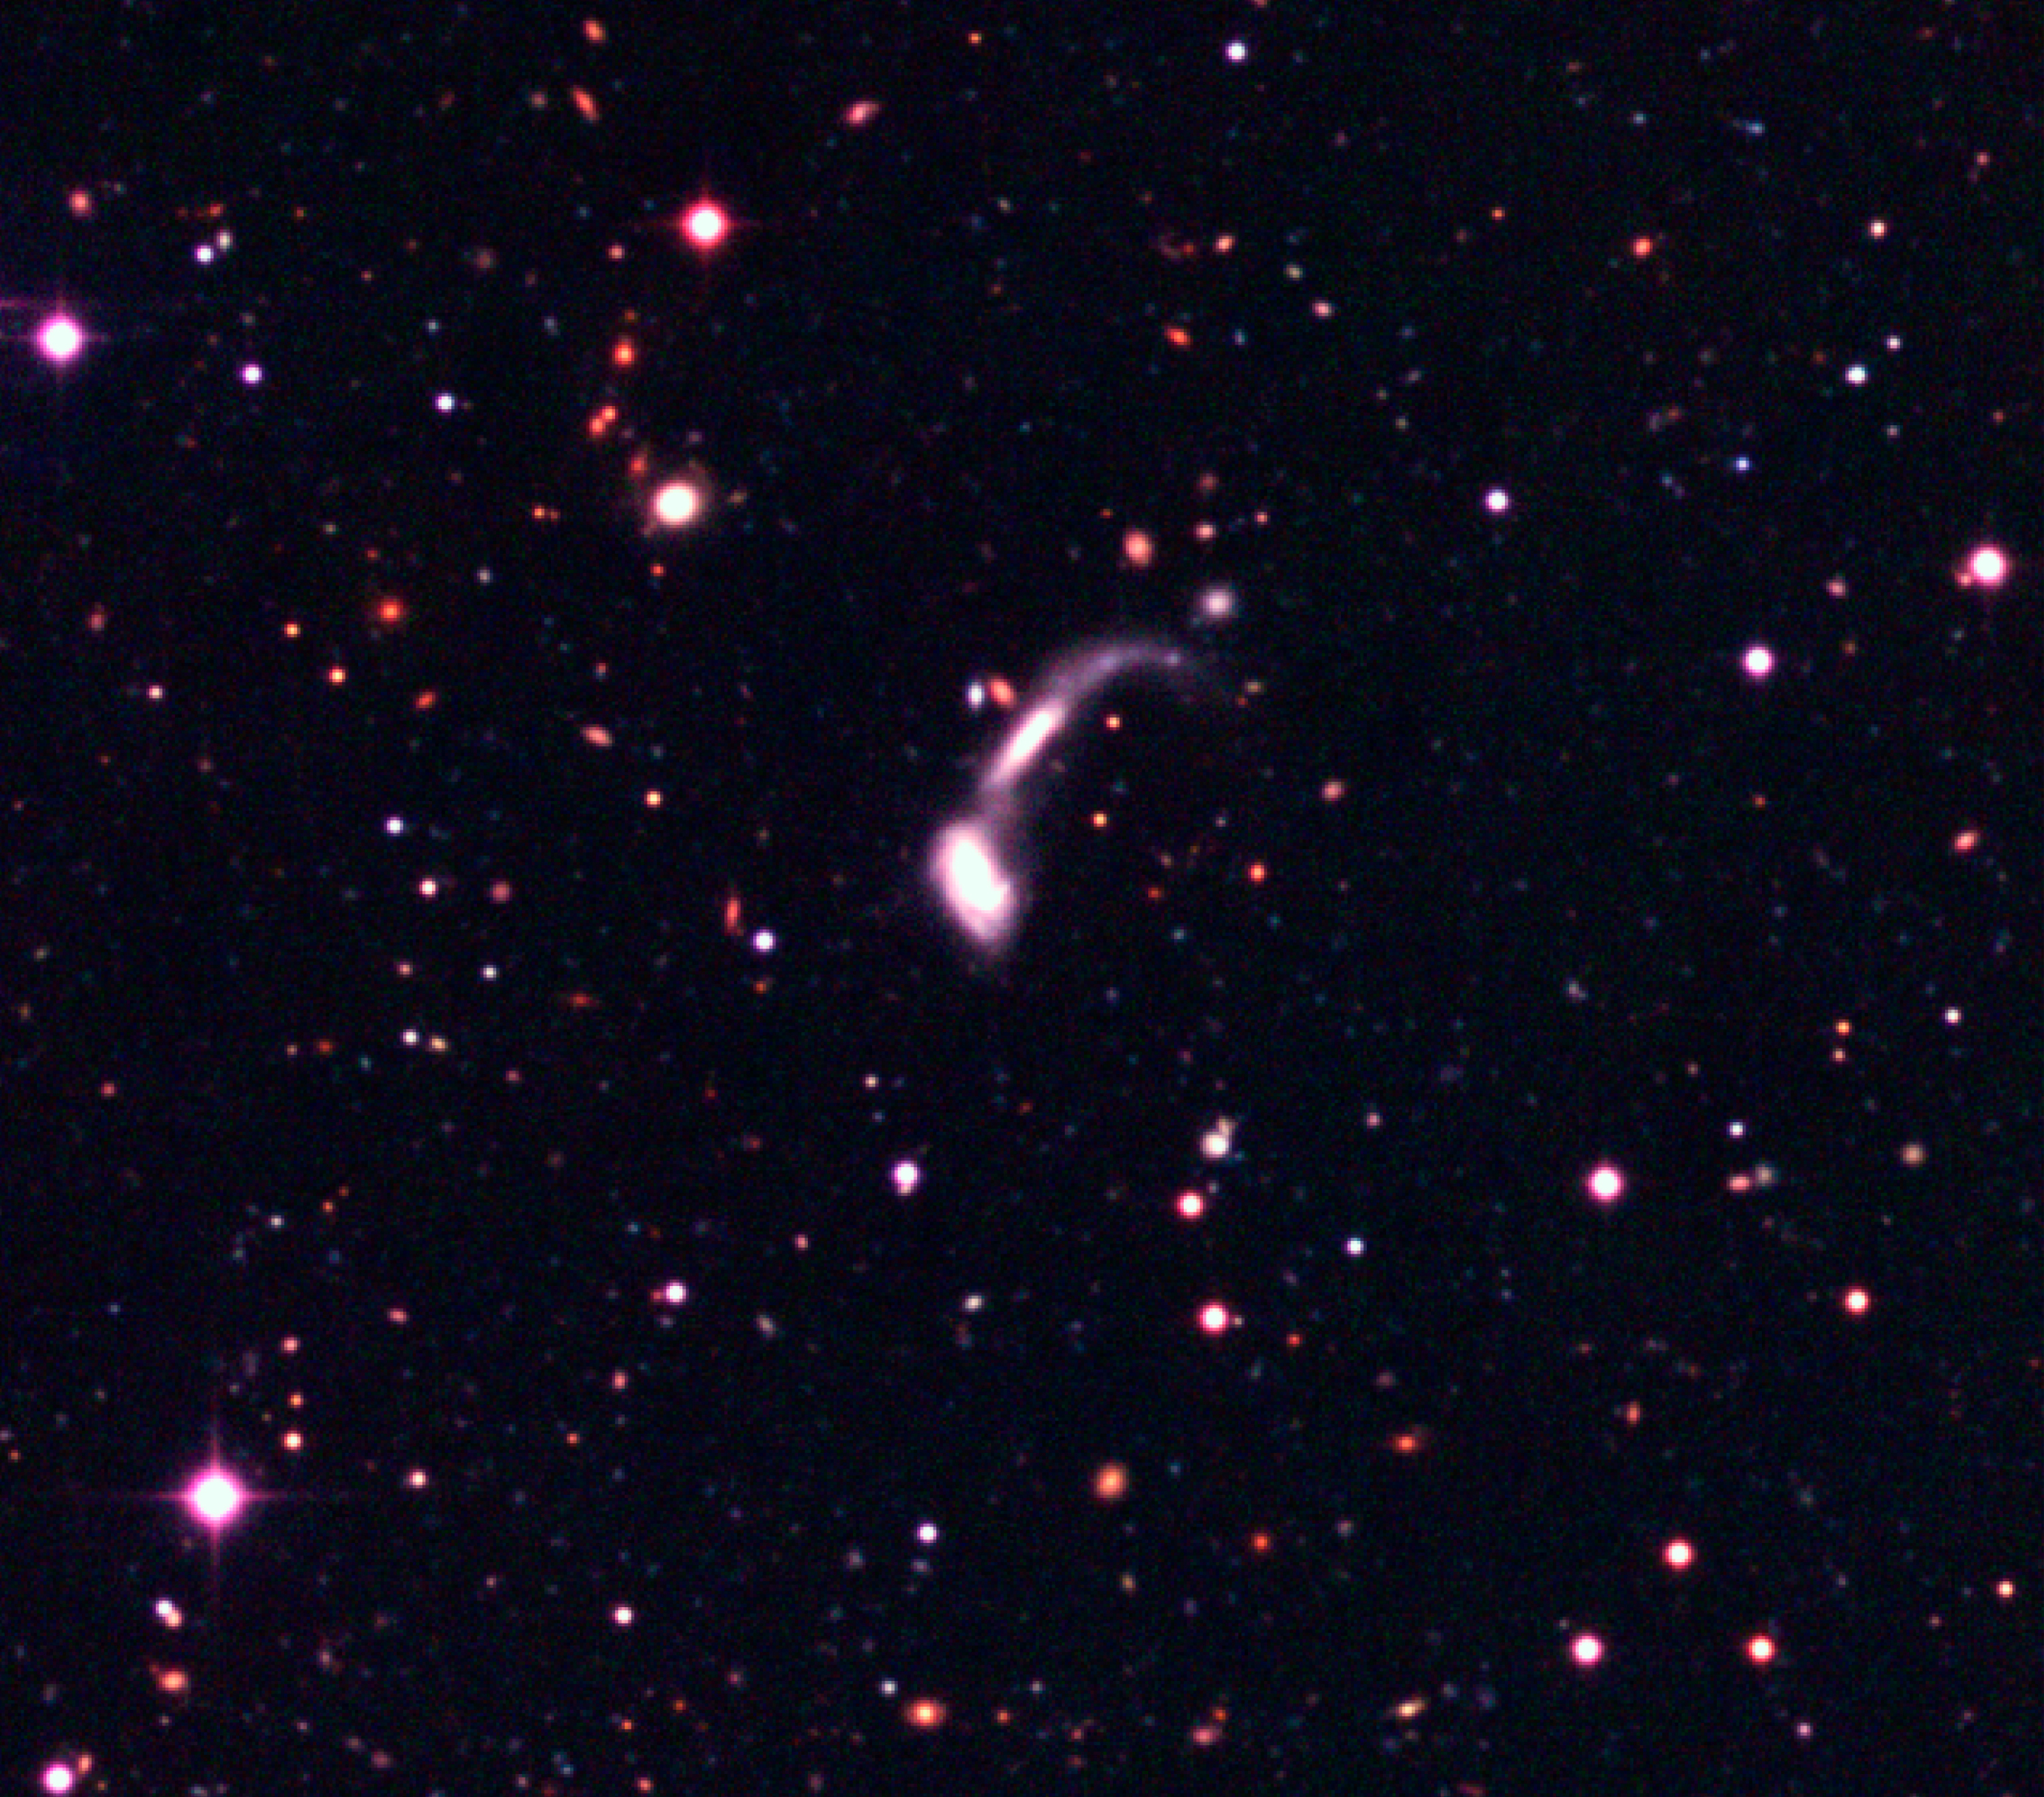

Interacting galaxies in the Capodimonte Deep Field

This is an image of interacting galaxies that are seen in the Capodimonte Deep Field. The enlargement covers 1250 x 1130 WFI pixels (1 pixel = 0.24 arcsec), or about 5.0 x 4.5 arcmin 2 in the sky. The lower spiral is itself an interactive double.

Technical information: this image displays selected areas of the field shown in ESO Press Photo eso0116a at the original WFI scale, hereby also demonstrating the enormous amount of information contained in these wide-field images. North is up and East is left.

Credit: ESO